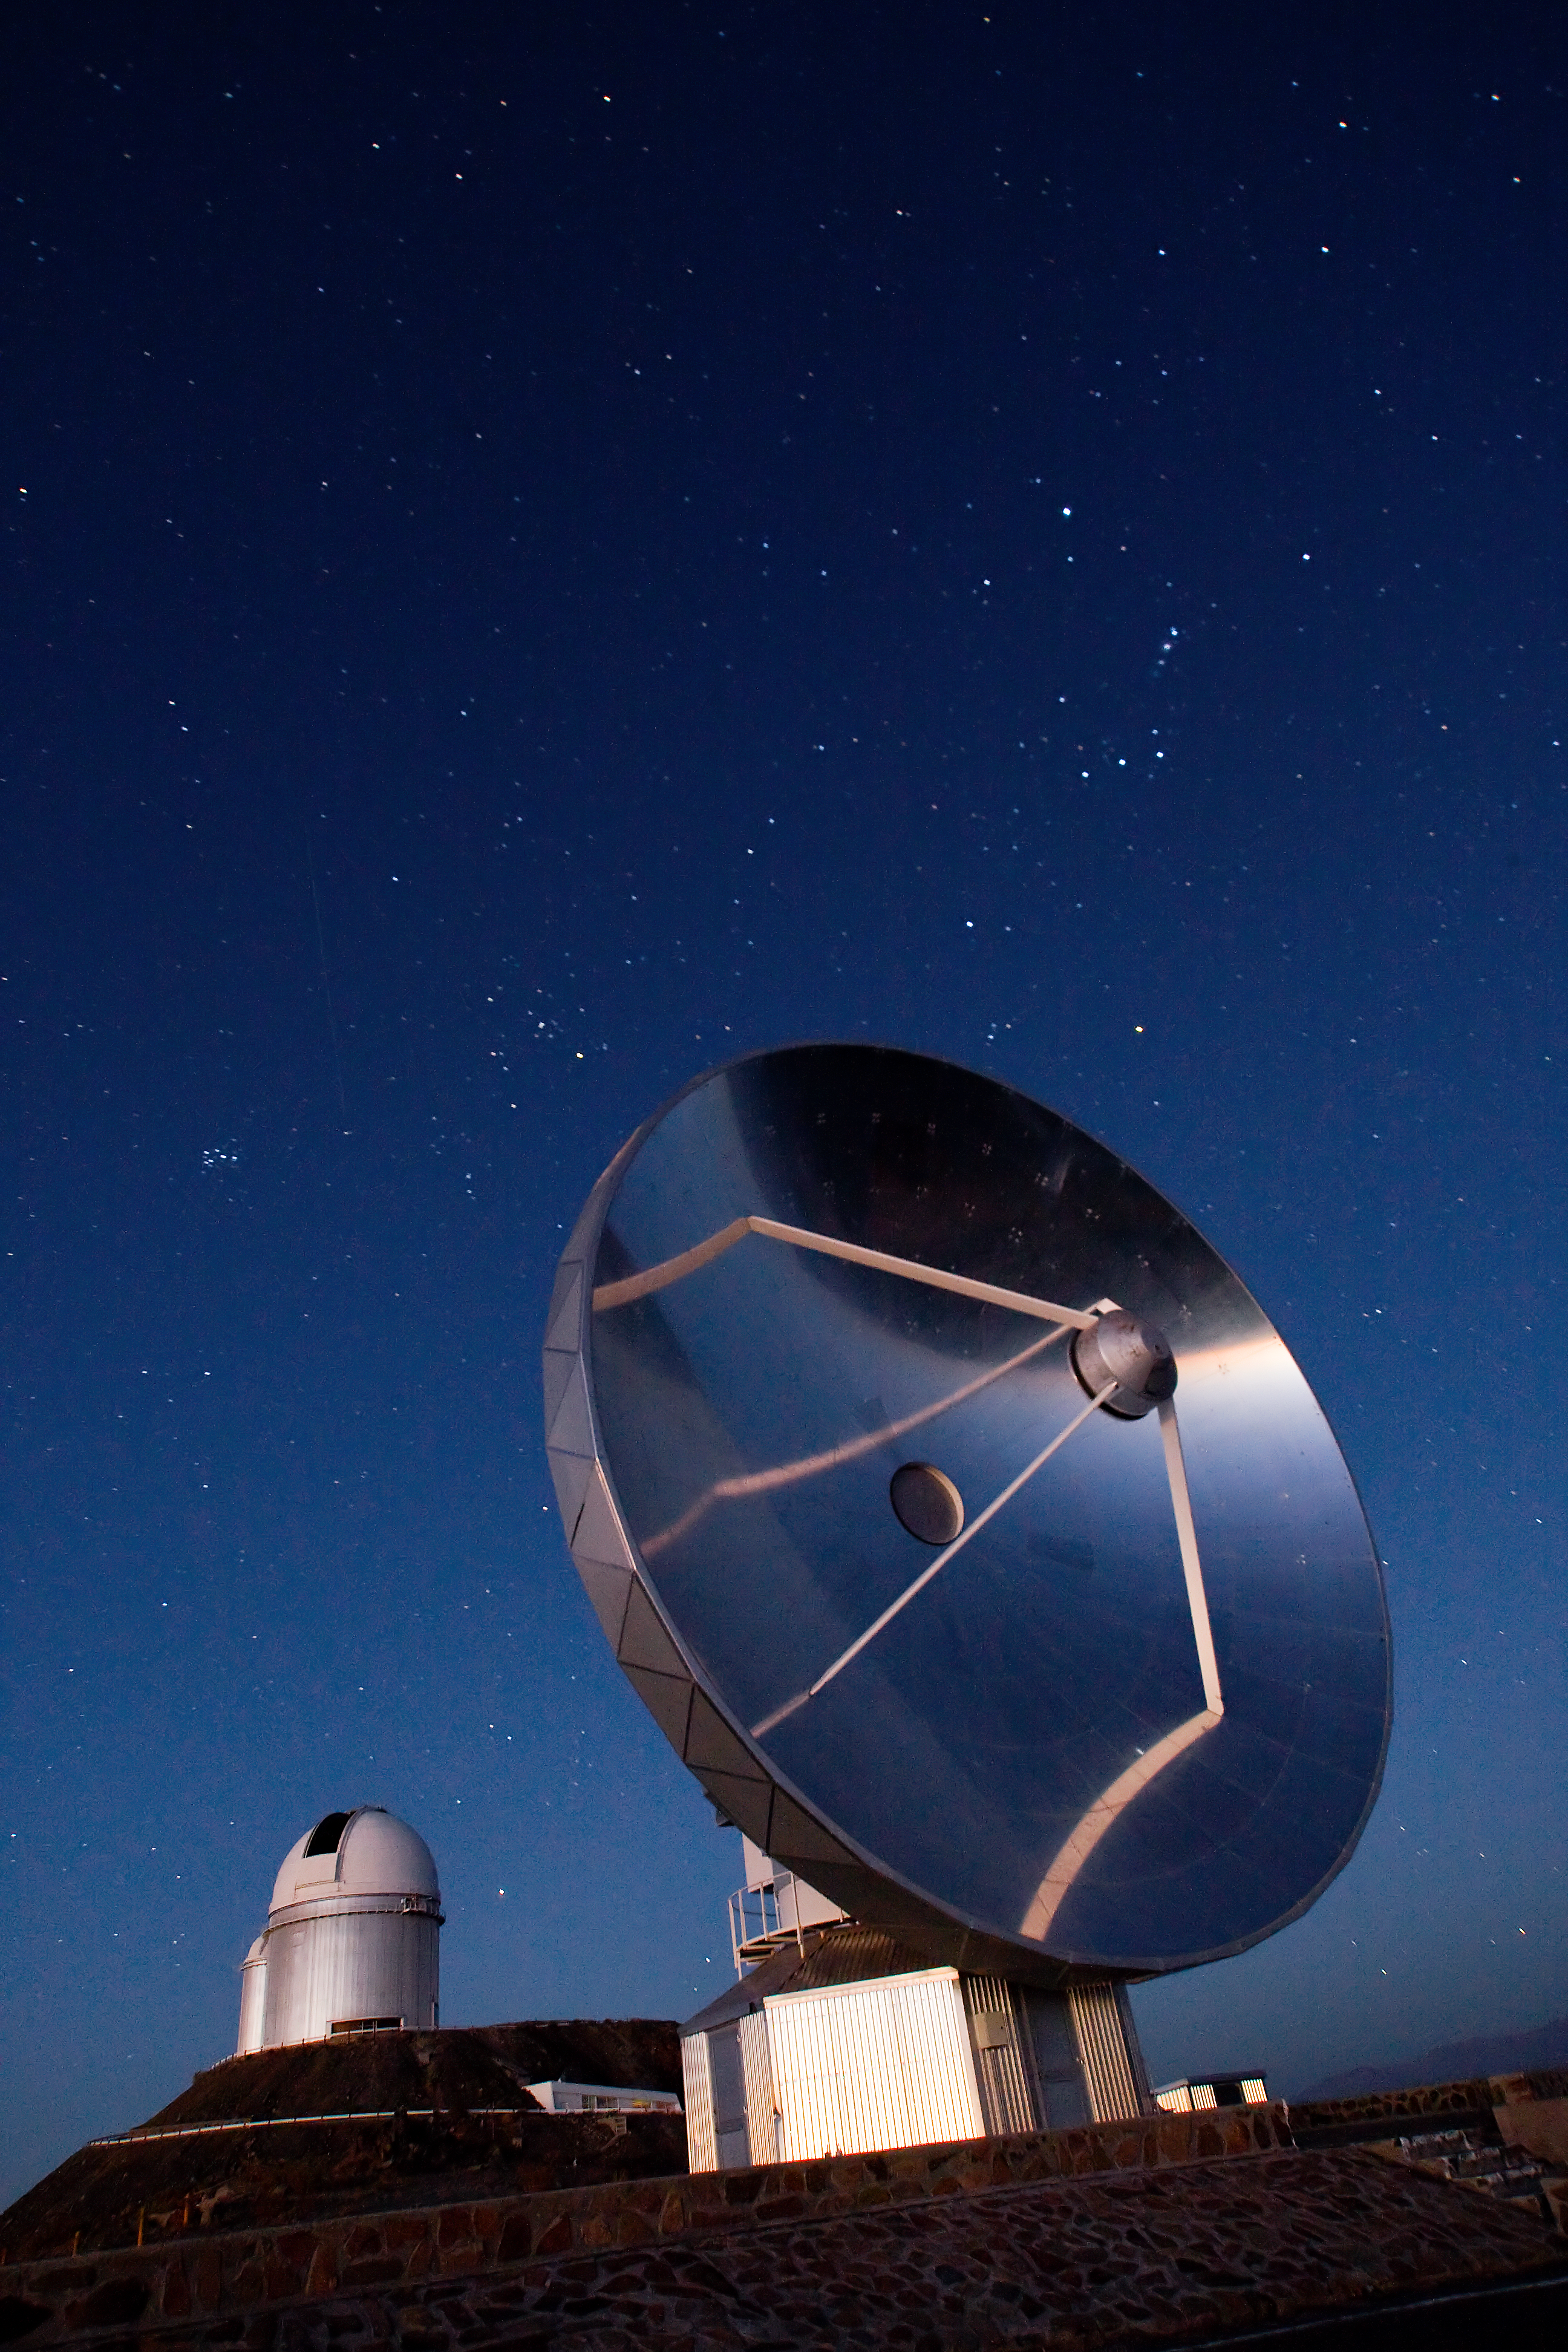

SEST at La Silla

The 15-metre Swedish-ESO Submillimeter Telescope (SEST) at ESO's La Silla observing site in the southern part of the Atacama desert of Chile. Designed to observe at sub-millimetric wavelengths, SEST was built in 1987 on La Silla and decommissioned in 2003. The ESO 3.6-metre telescope can be seen in the background. 2400 metres above sea level, La Silla was ESO's first observing site. Currently La Silla hosts the ESO 3.6-metre telescope, the New Technology Telescope (NTT) and the MPG/ESO 2.2-metre telescope.

Credit: Iztok Boncina/ESO